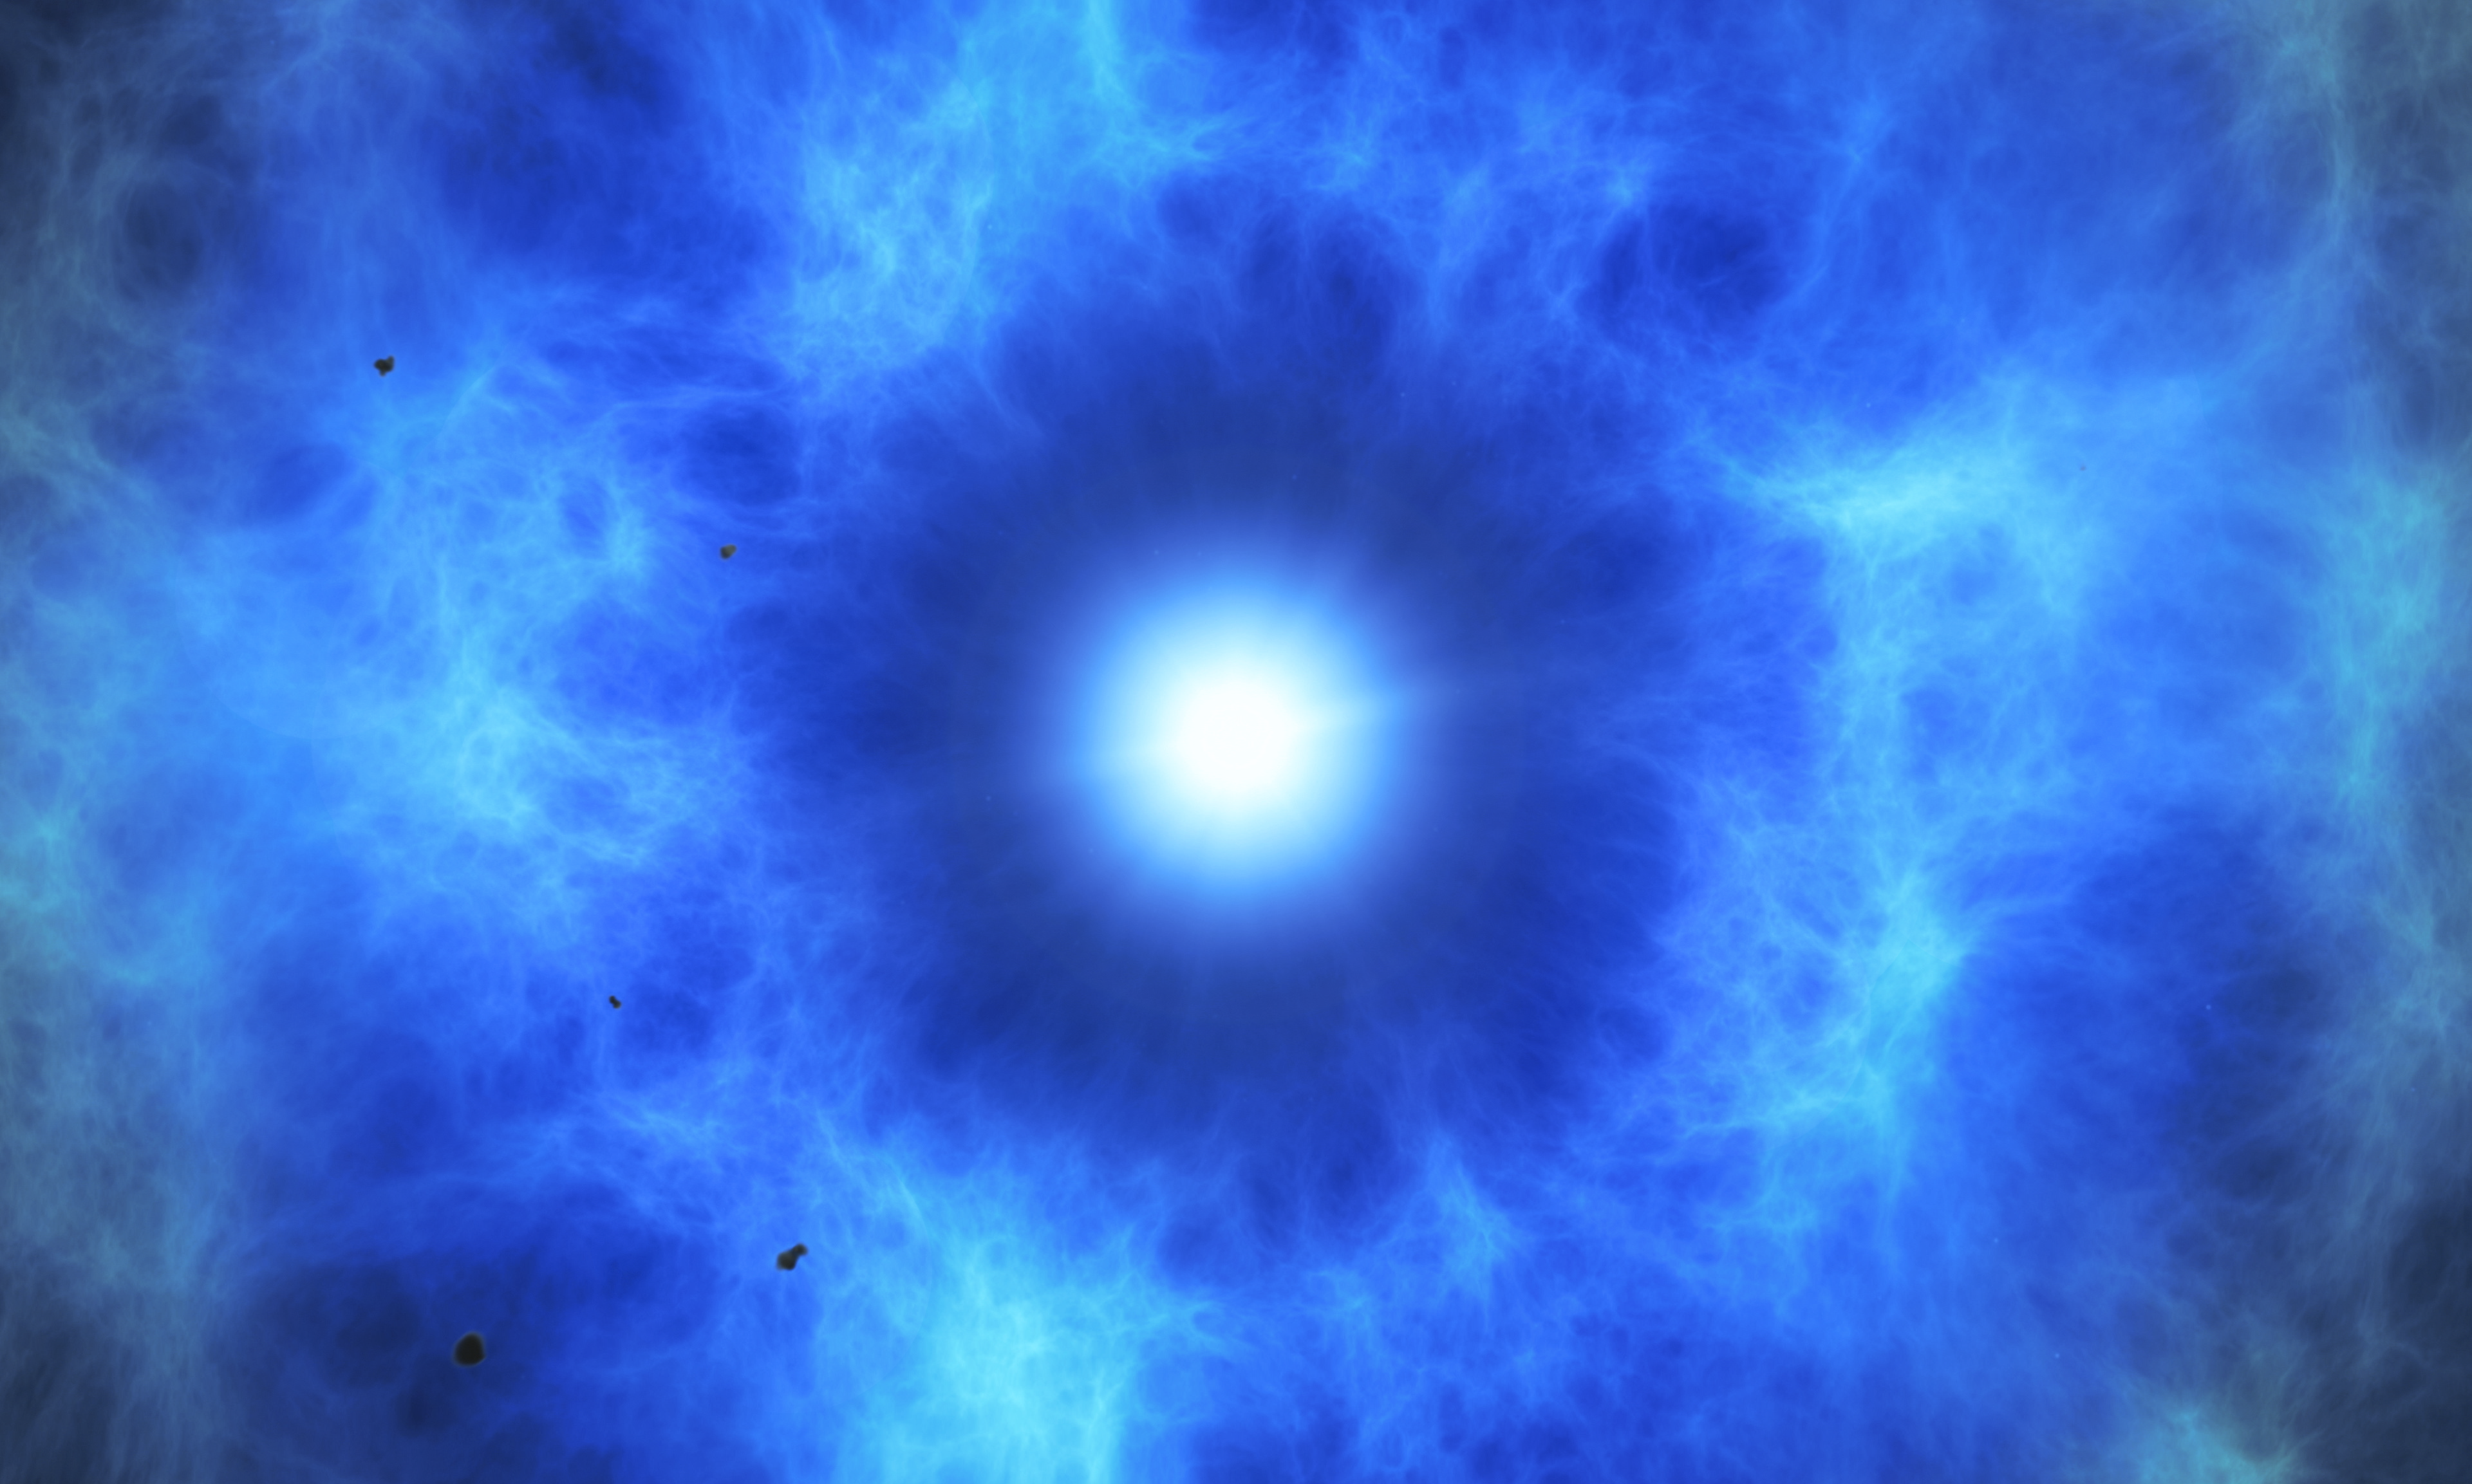

Artist’s impression of a double-detonation supernova

This artist’s impression illustrates the supernova remnant SNR 0509-67.5. Observations from ESO’s Very Large Telescope (VLT) show that these are the expanding remains of a star that died with a double-detonation hundreds of years ago.

Credit: ESO/M. Kornmesser